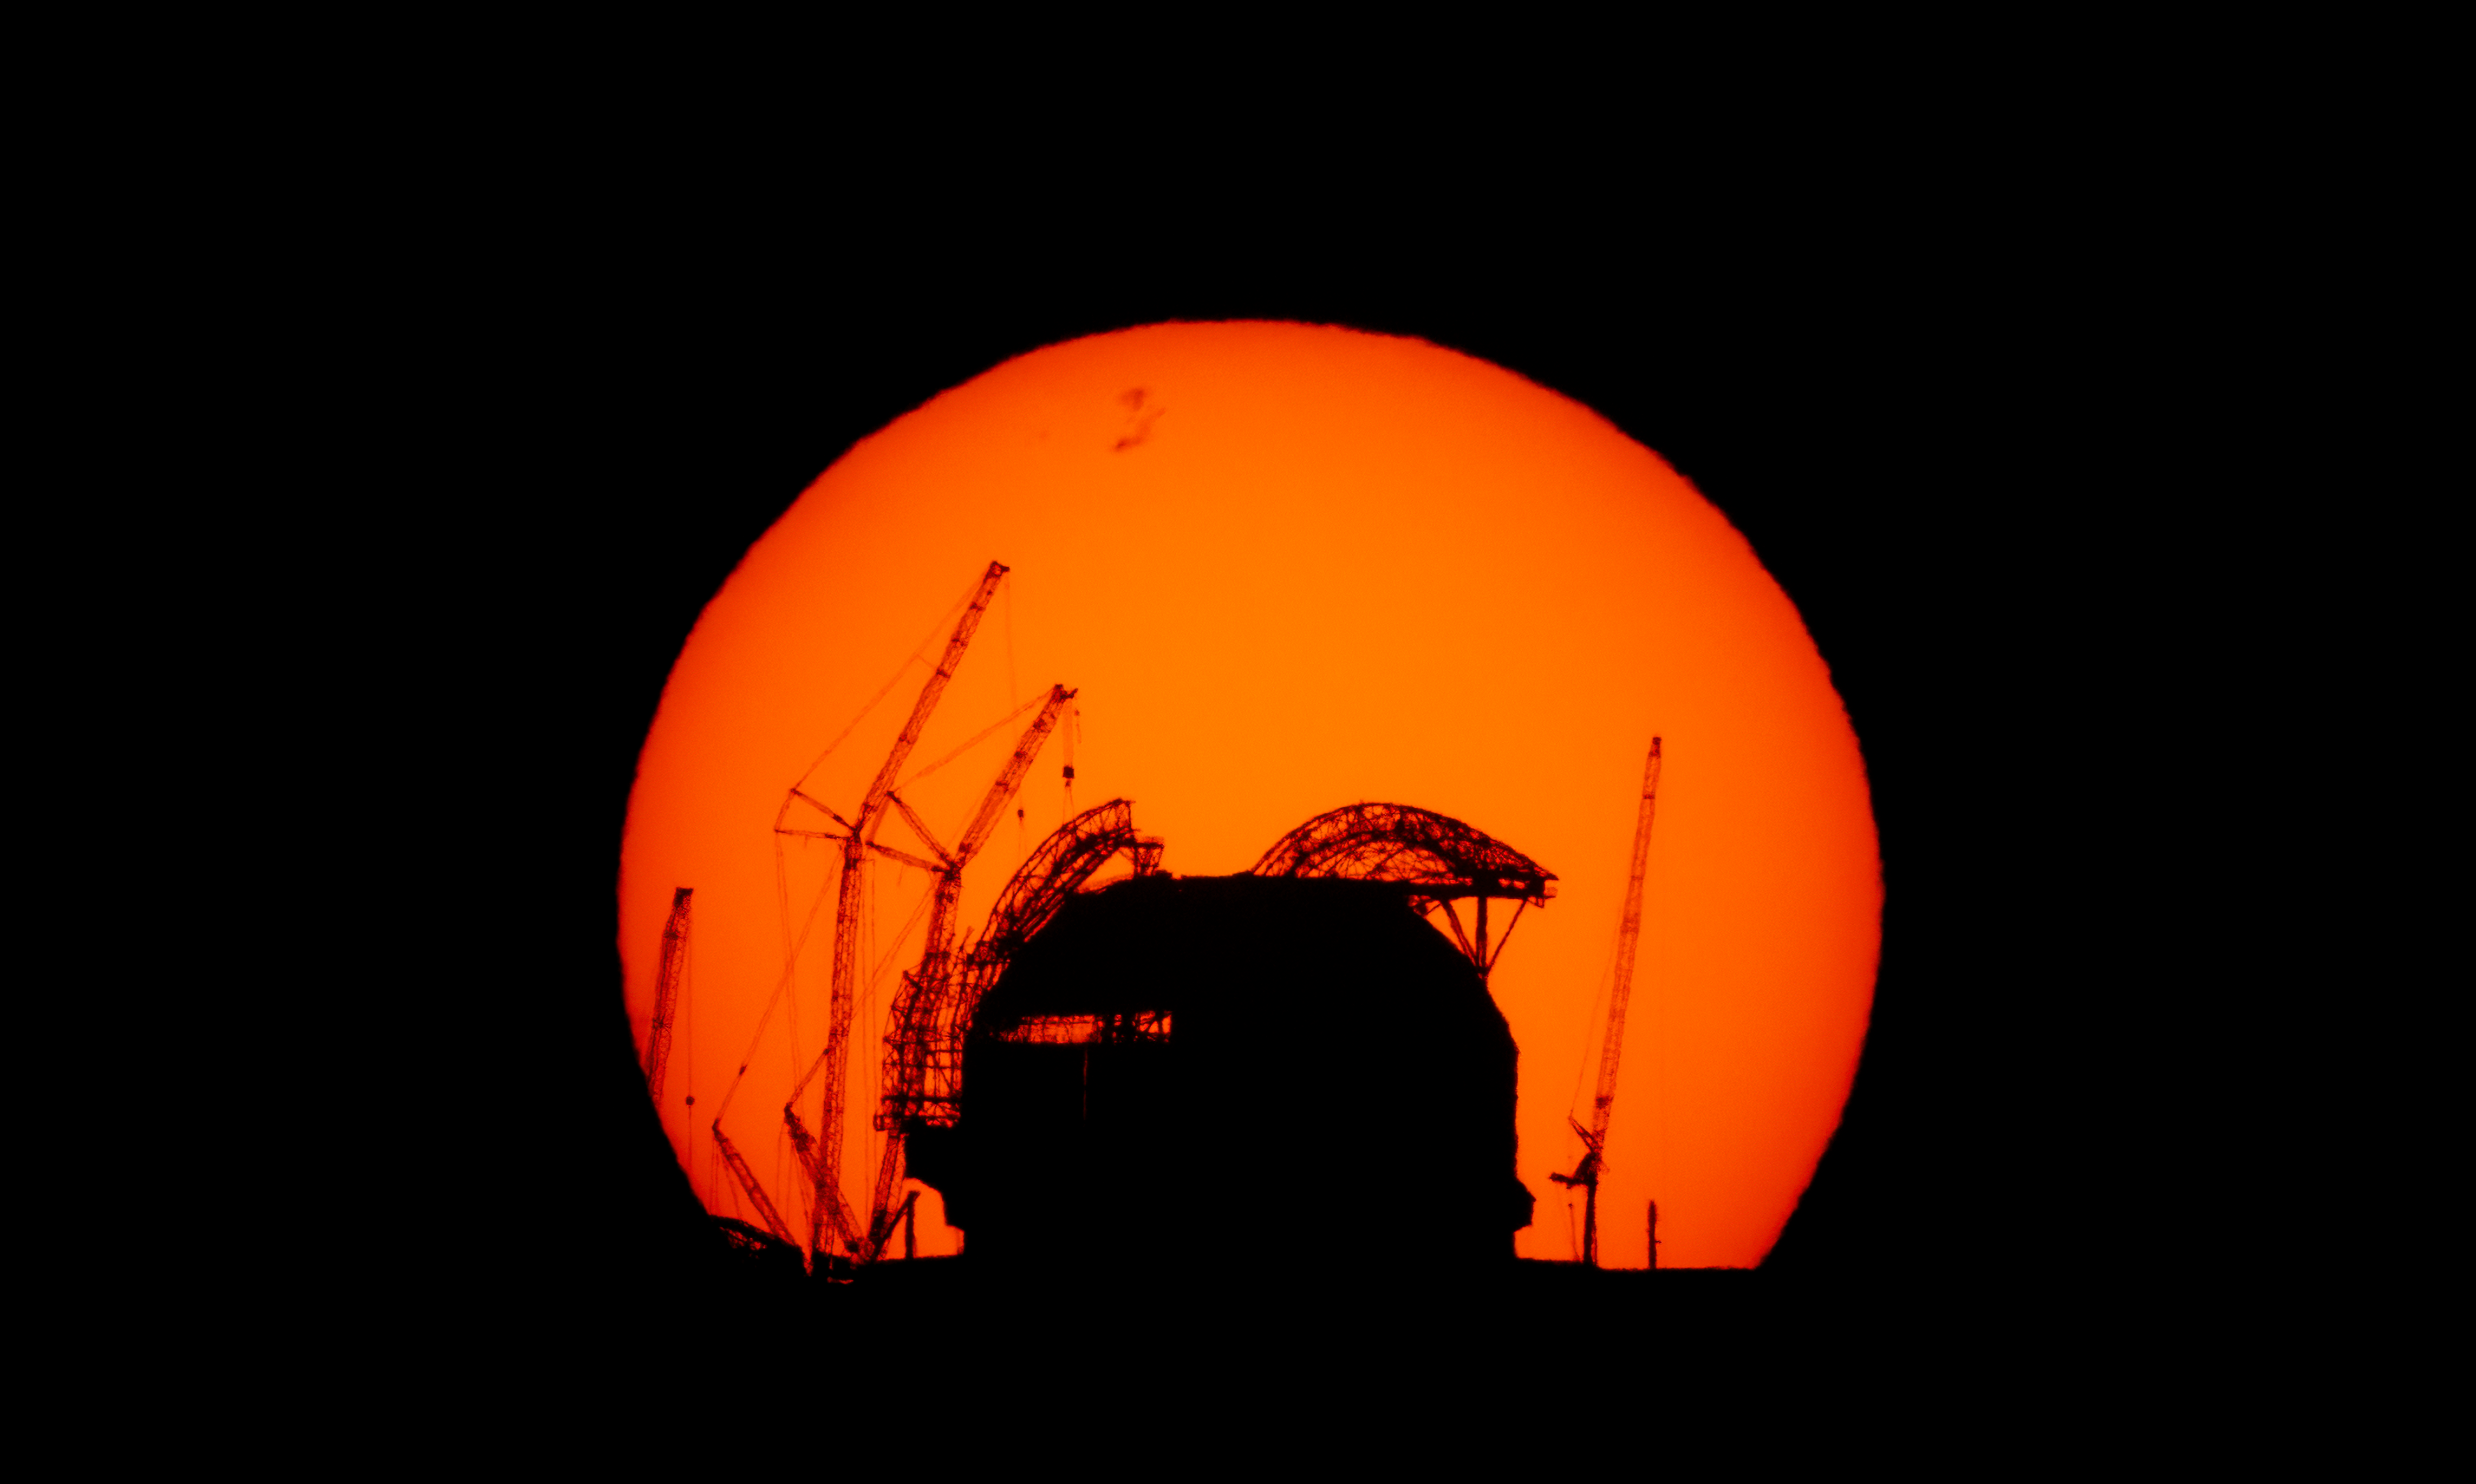

Sunrise behind the ELT

This spectacular photo shows the sun rising behind ESO’s Extremely Large Telescope. It was taken on 12 April 2025 from Cerro Paranal, home to ESO’s Very Large Telescope and located some 23 km away from Cerro Armazones, where the ELT is located. The photographer Eduardo Garcés, took a similar photograph in August 2023; comparing the two images shows how much the construction of the ELT has progressed in less than two years.

Credit: E. Garcés/ESO